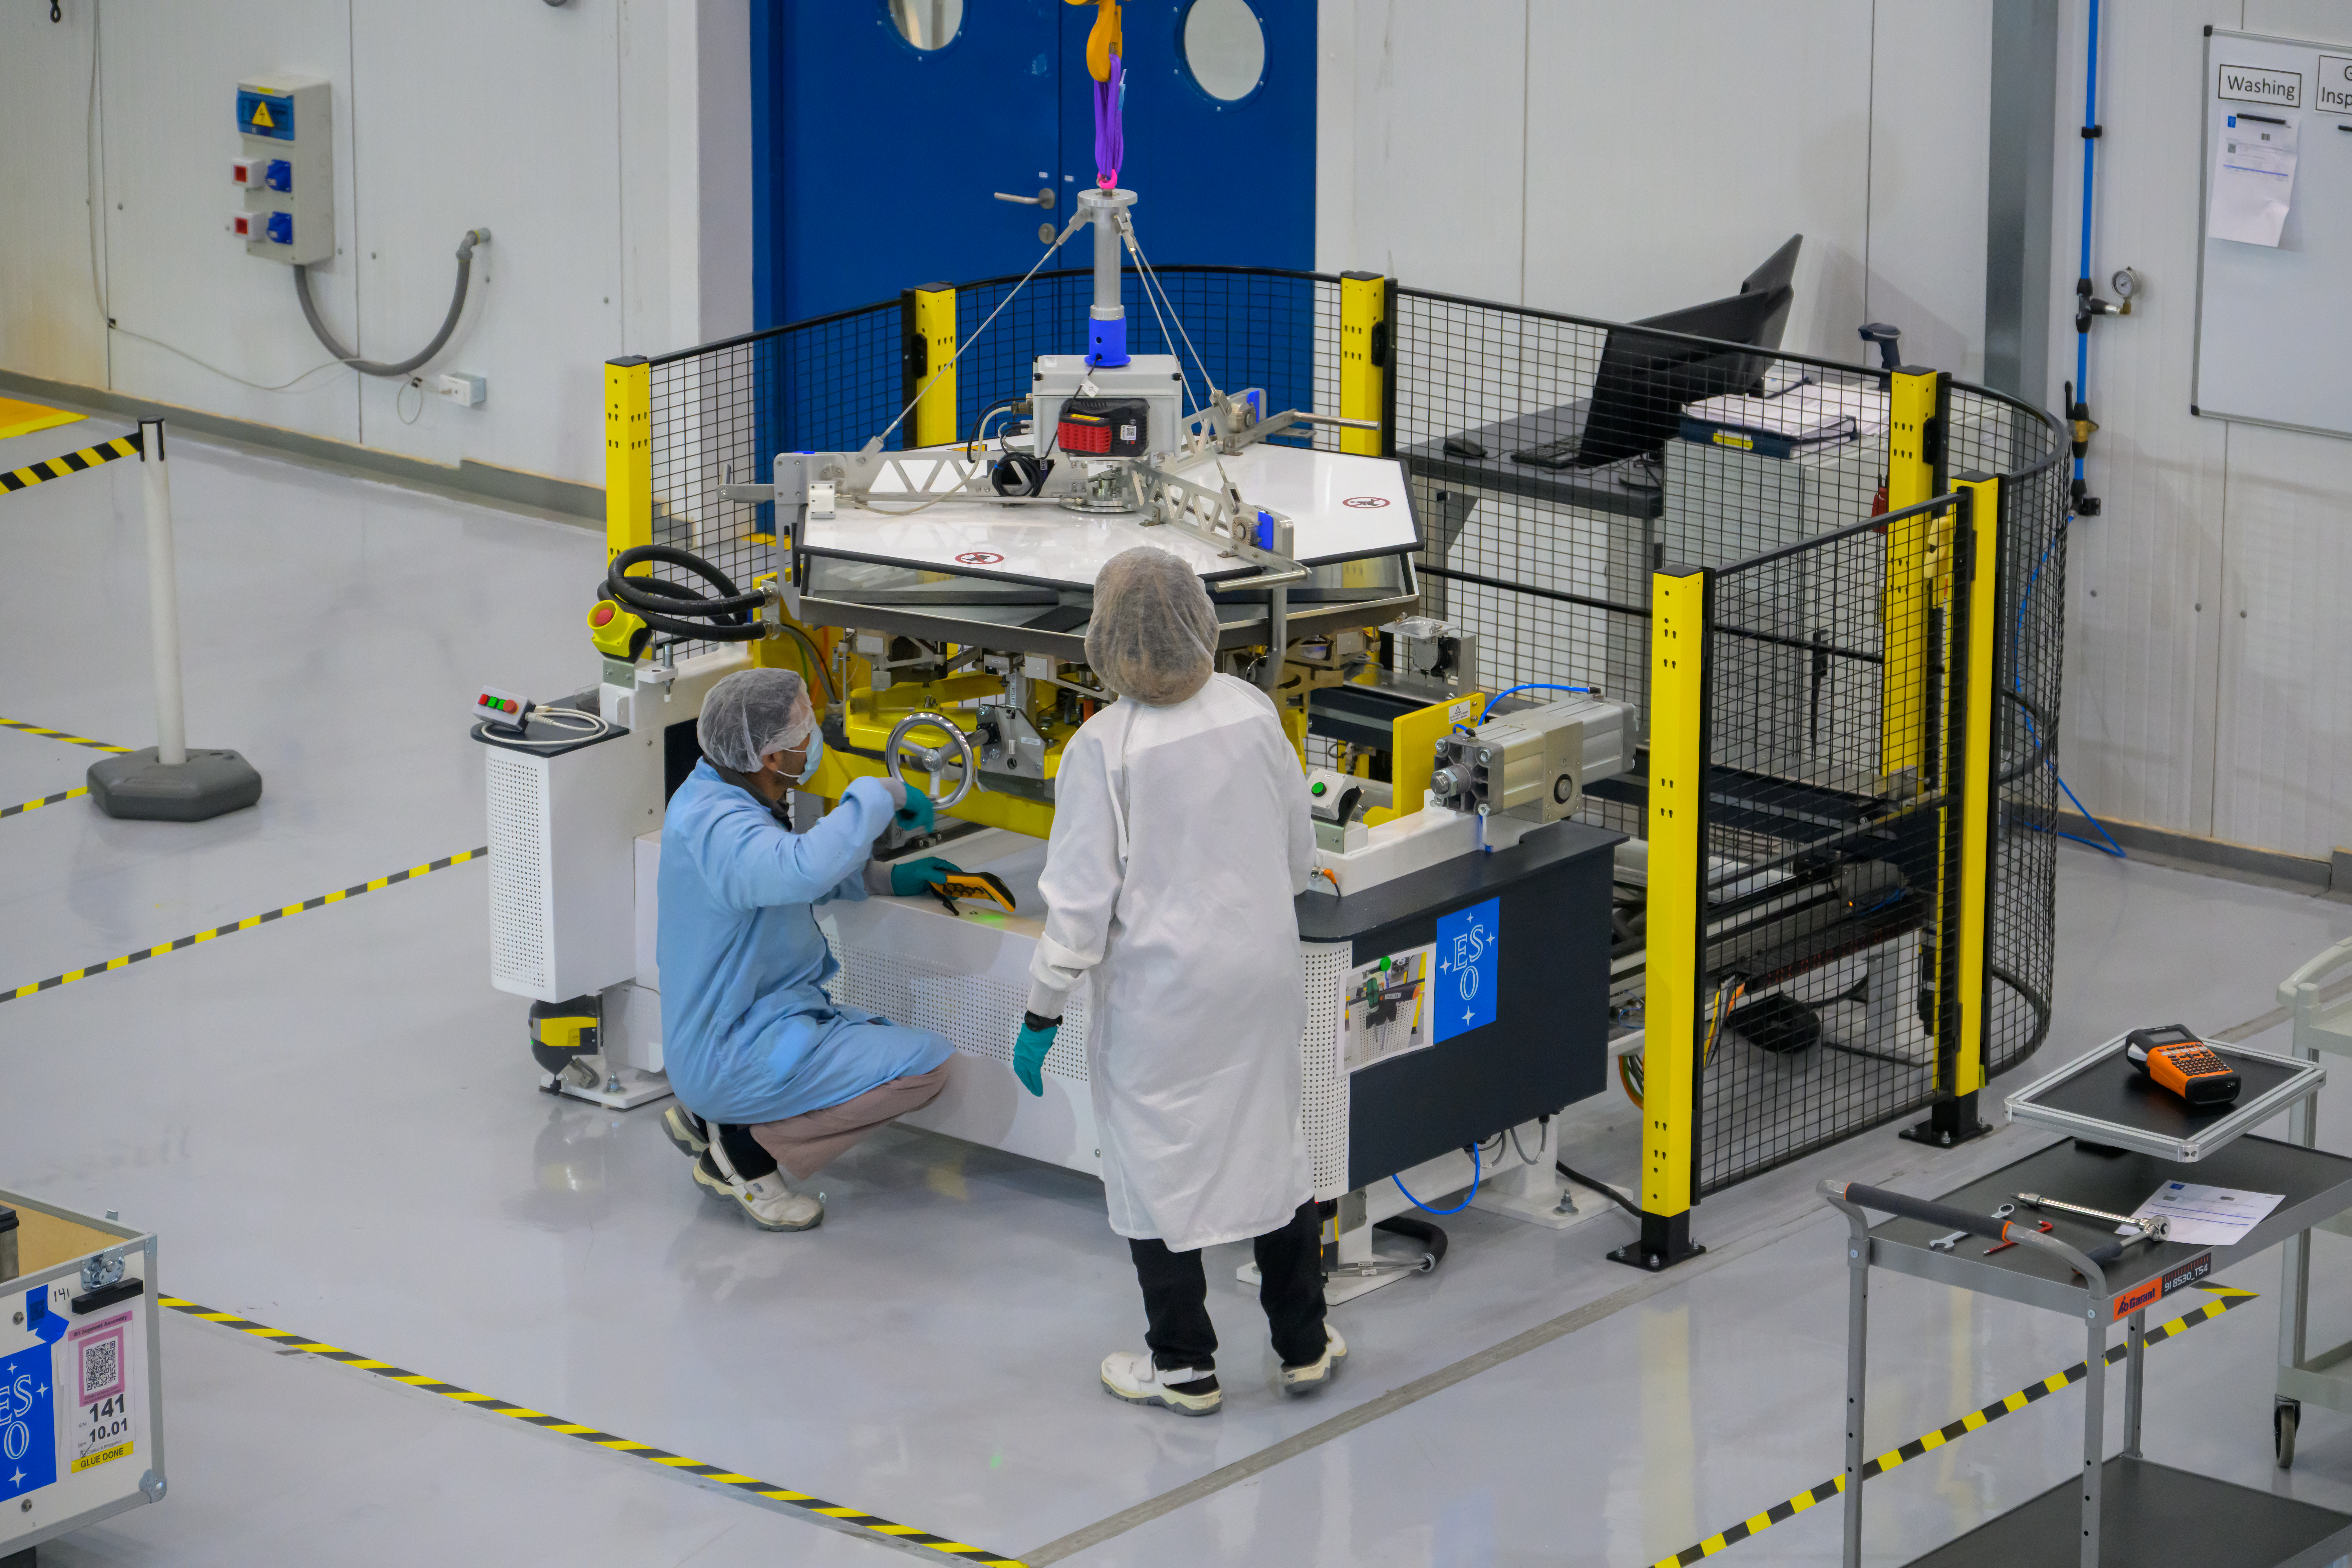

Perfecting mirror segments for the ELT

The colossal 39-metre-diameter main mirror of ESO’s Extremely Large Telescope (ELT) will consist of 798 individual mirror segments. Before the segments can work together as a single mirror, they undergo a complex coating process at the ELT Technical Facility at ESO’s Paranal Observatory in Chile’s Atacama Desert, a few kilometres from the ELT’s construction site. Each segment is coated with a shiny silver layer for reflectivity, as well as nickel chromium and silicon nitride to limit tarnishing and to help the coating stick. Here technicians watched over a segment as it undergoes one step in a process that takes about two hours overall.

Credit: ESO/A. Russell